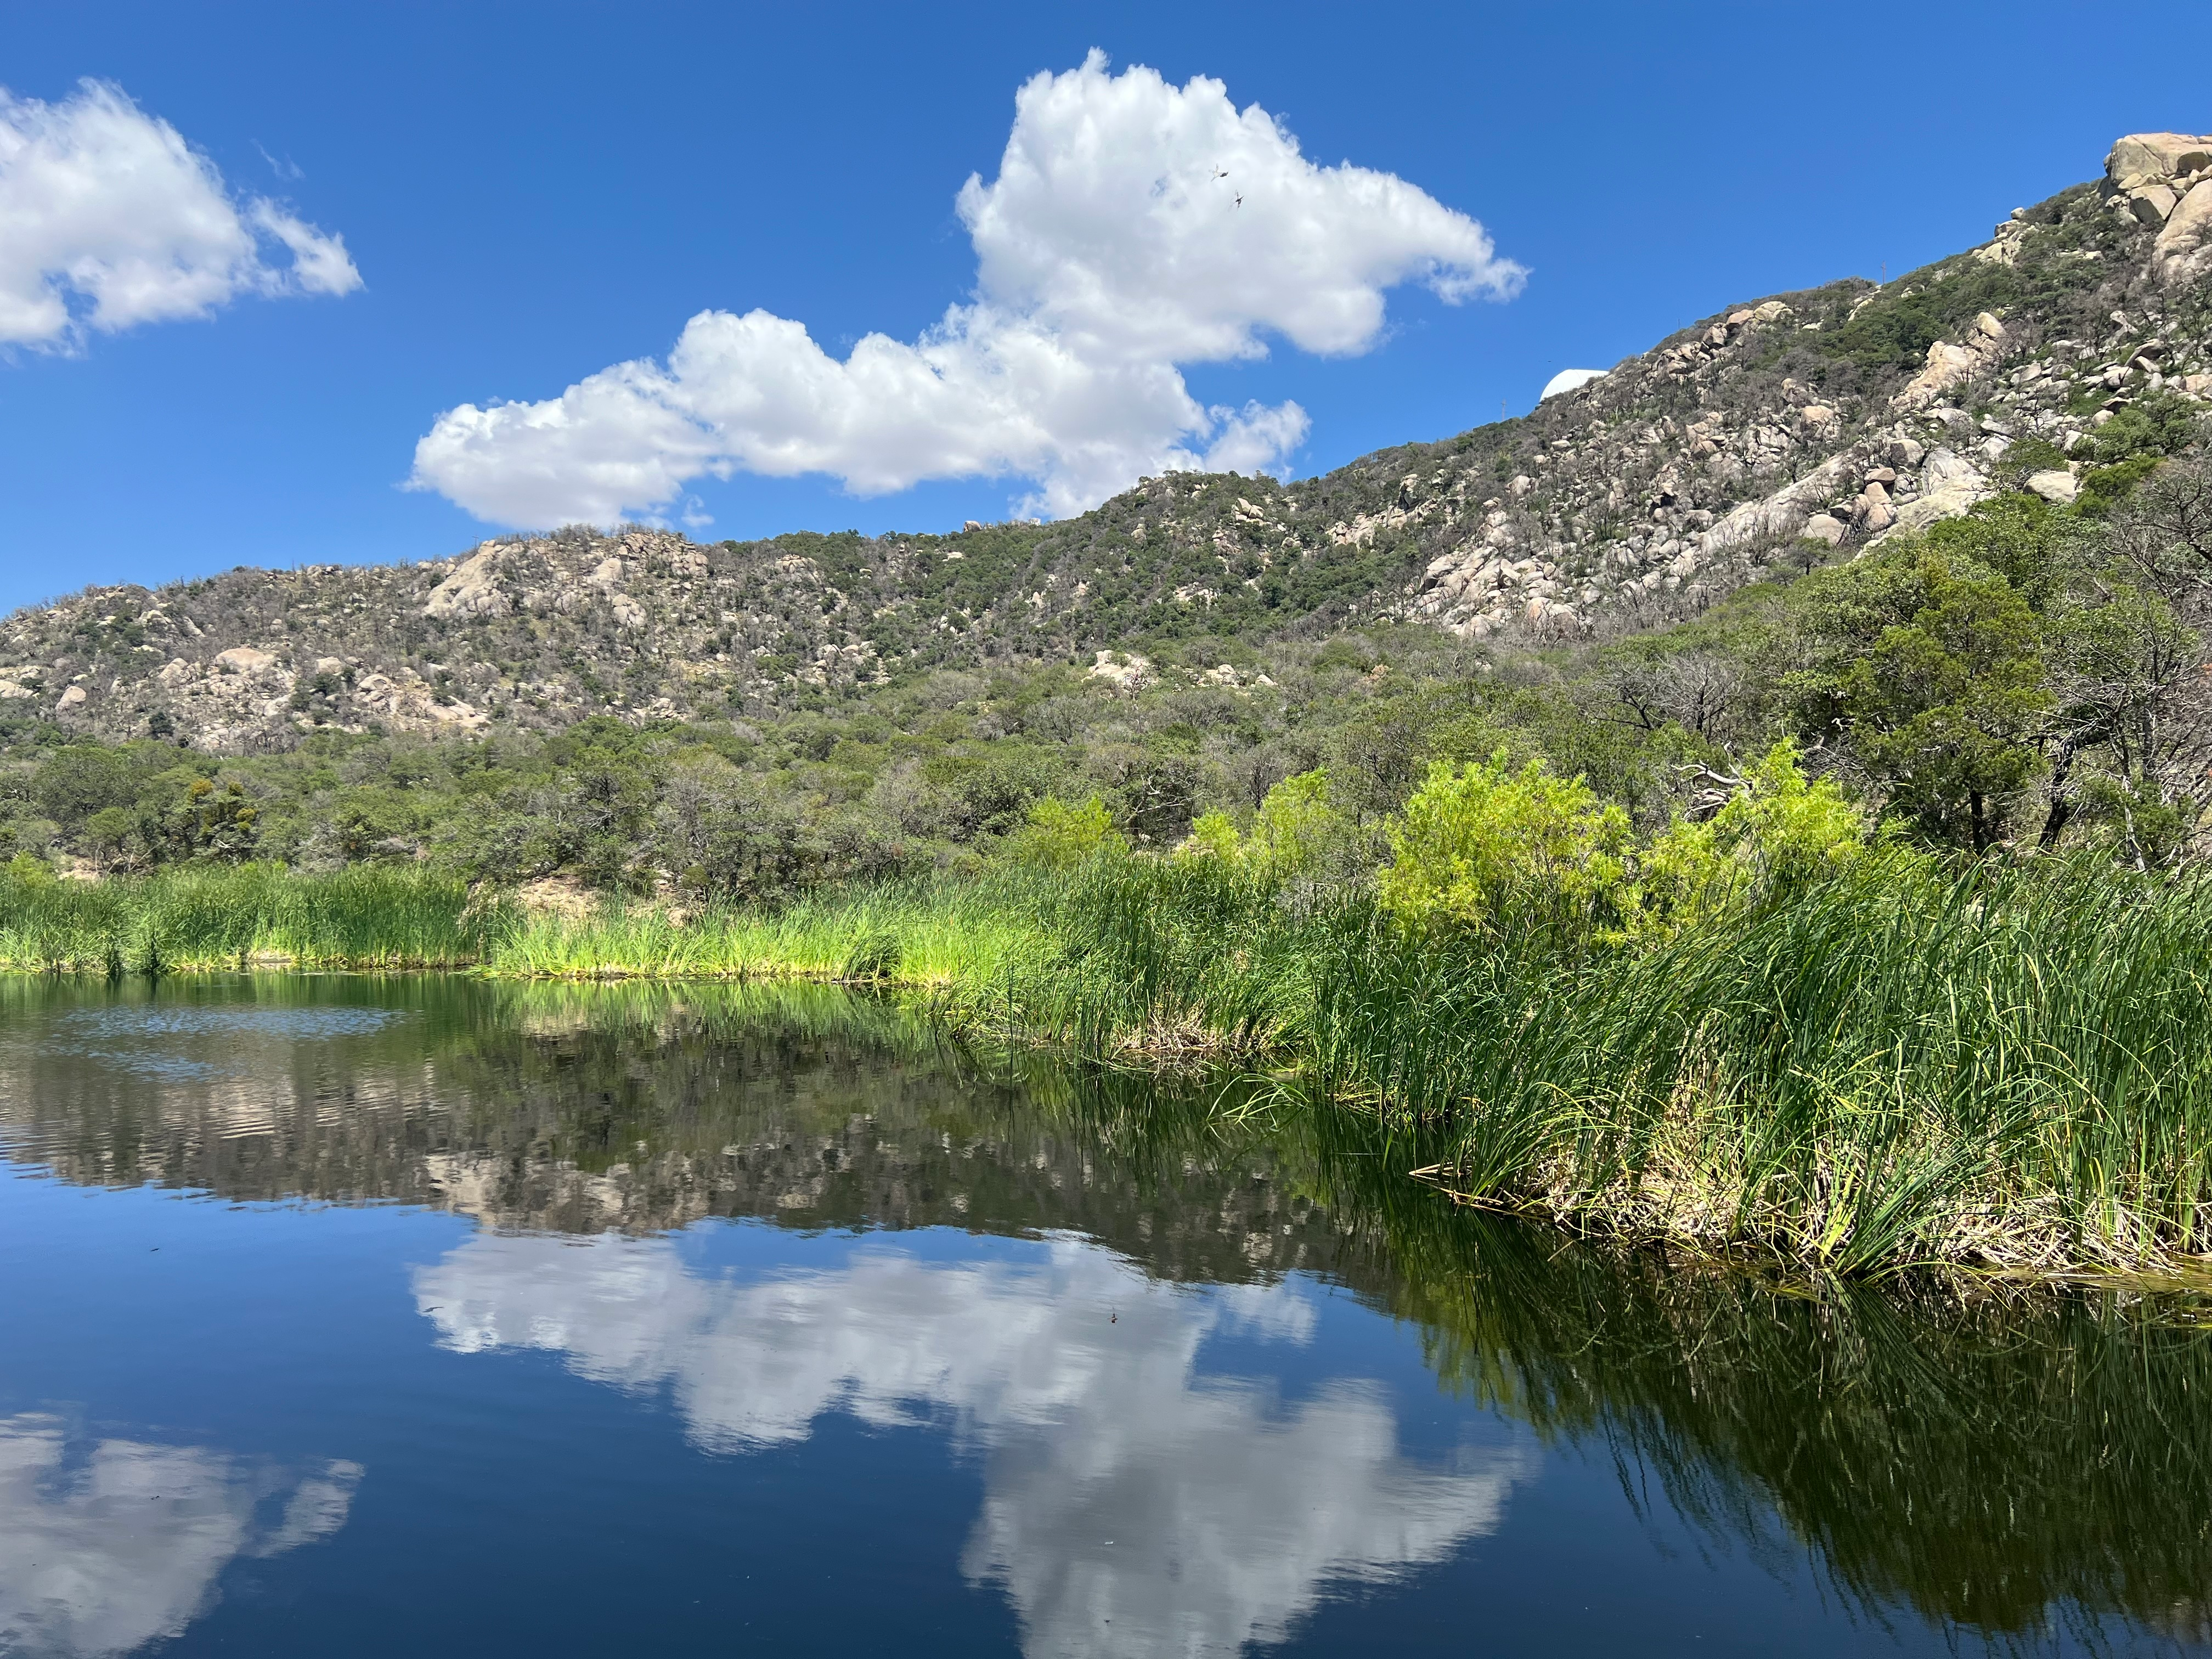

Kitt Peak Backup Water Source

A small lake in the Quinlan Mountains serves as a backup water source for Kitt Peak and an oasis for desert plants and animals.

Credit: KPNO/NOIRLab/NSF/AURA/J. Ramon-Sauberan